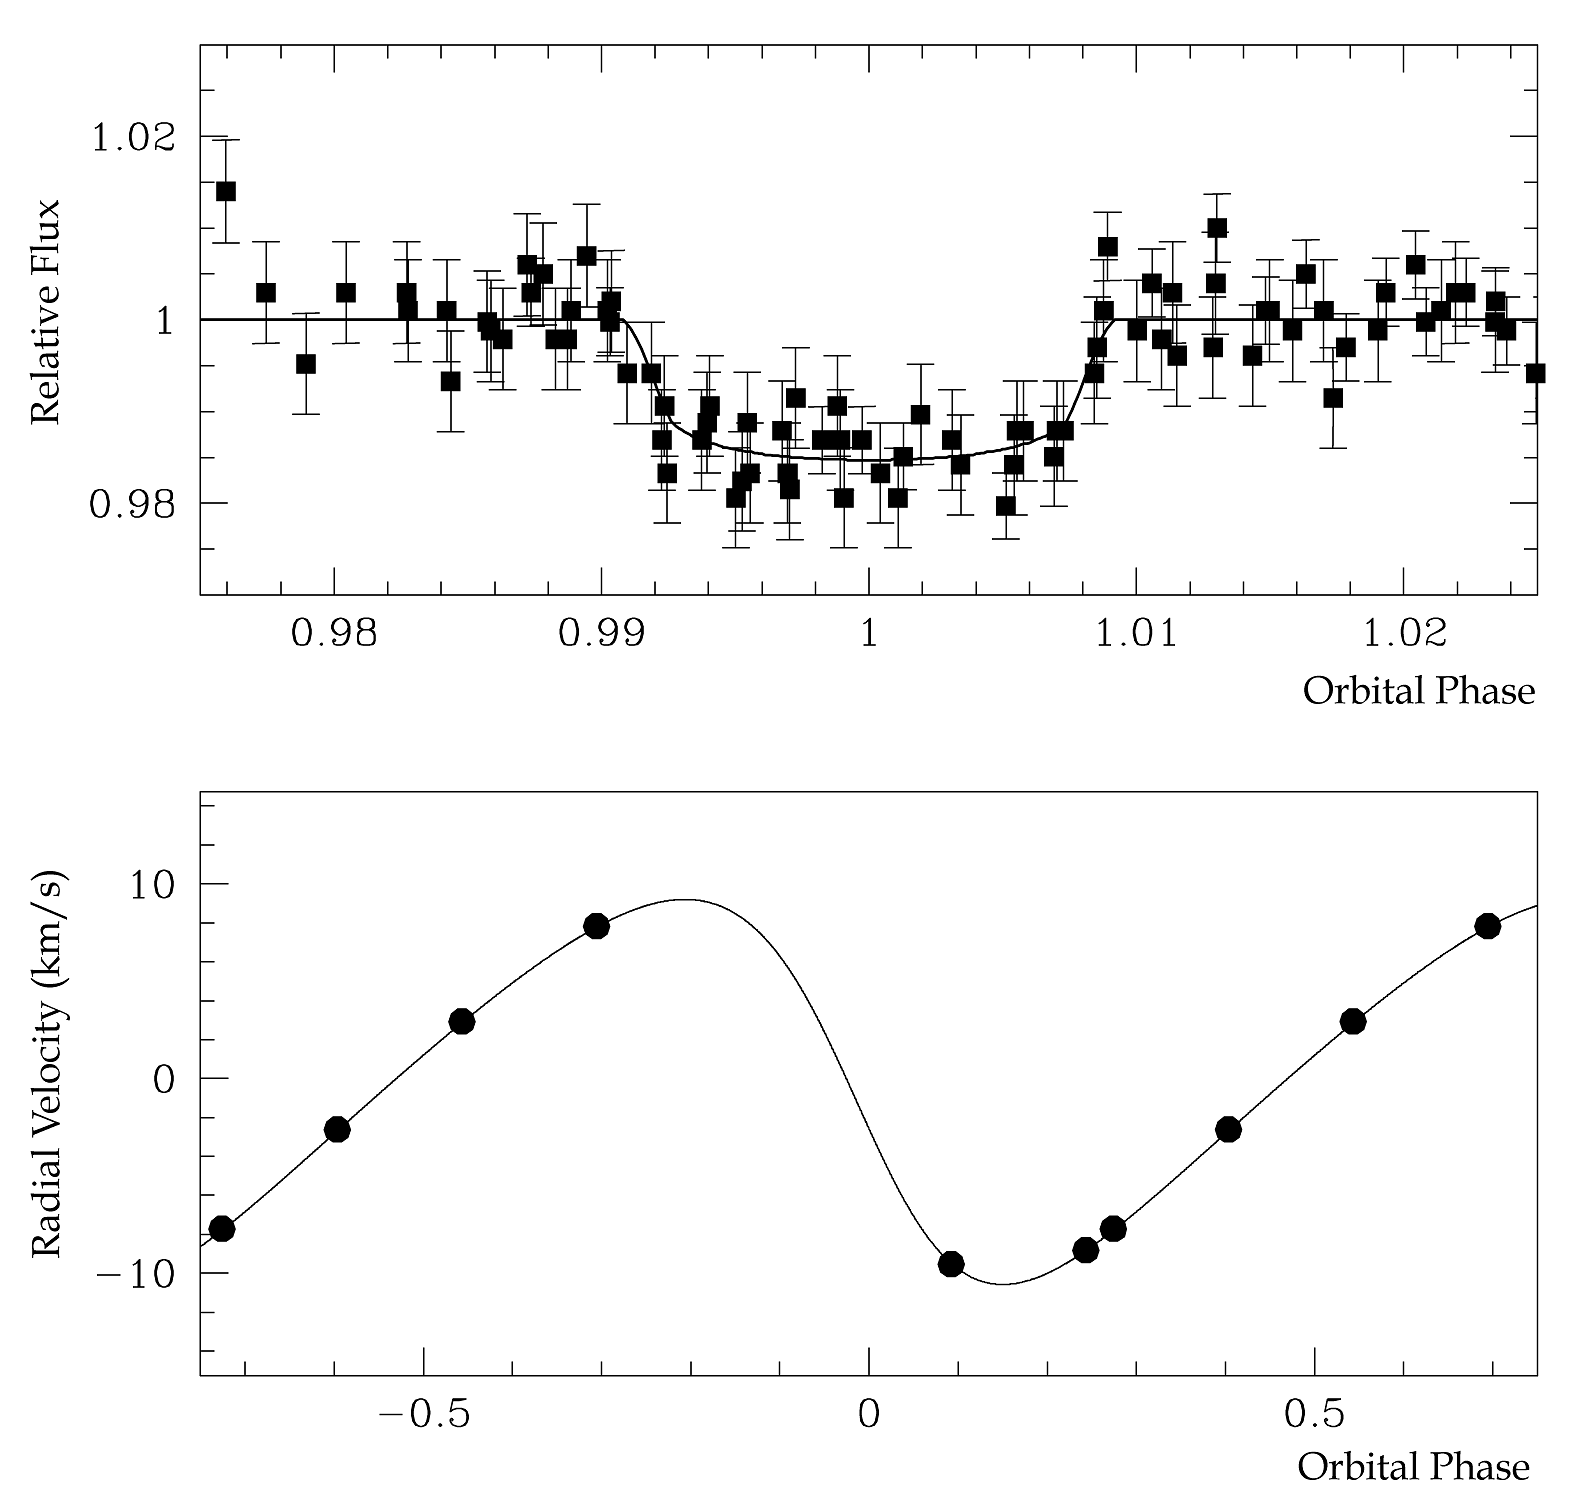

Brightness "dip" and velocity variations of OGLE-TR-122

The top panel shows the brightness dip of OGLE-TR-122 as measured by OGLE. The signal from the star is reduced by 1.5% for a little more than 3 hours. This is the probable indication that an object passed in front of the star. The bottom panel presents the velocity variations of the star. They were determined with the FLAMES instrument on the VLT. The orbital solution fitting the data is also shown as the solid line. These measurements indicate the presence of a low-mass stellar companion to OGLE-TR-122.

Credit: ESO